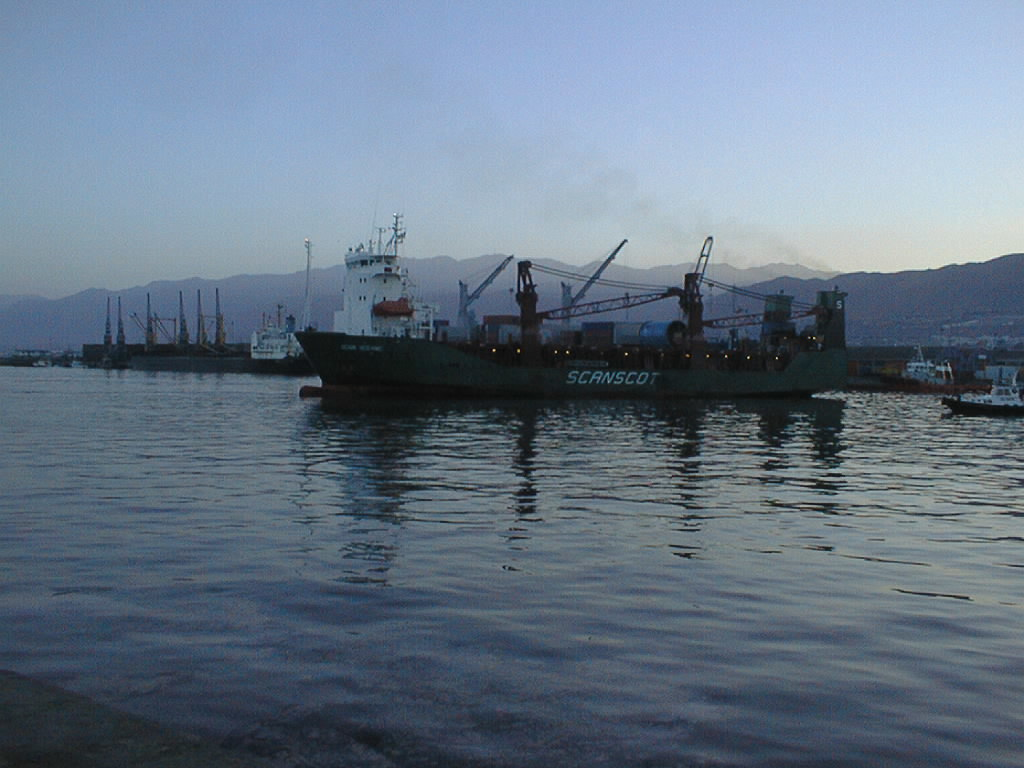

Arriving in Antofagasta harbour

The ship arrives in the harbour of Antofagasta, early in the morning.

Credit: ESO